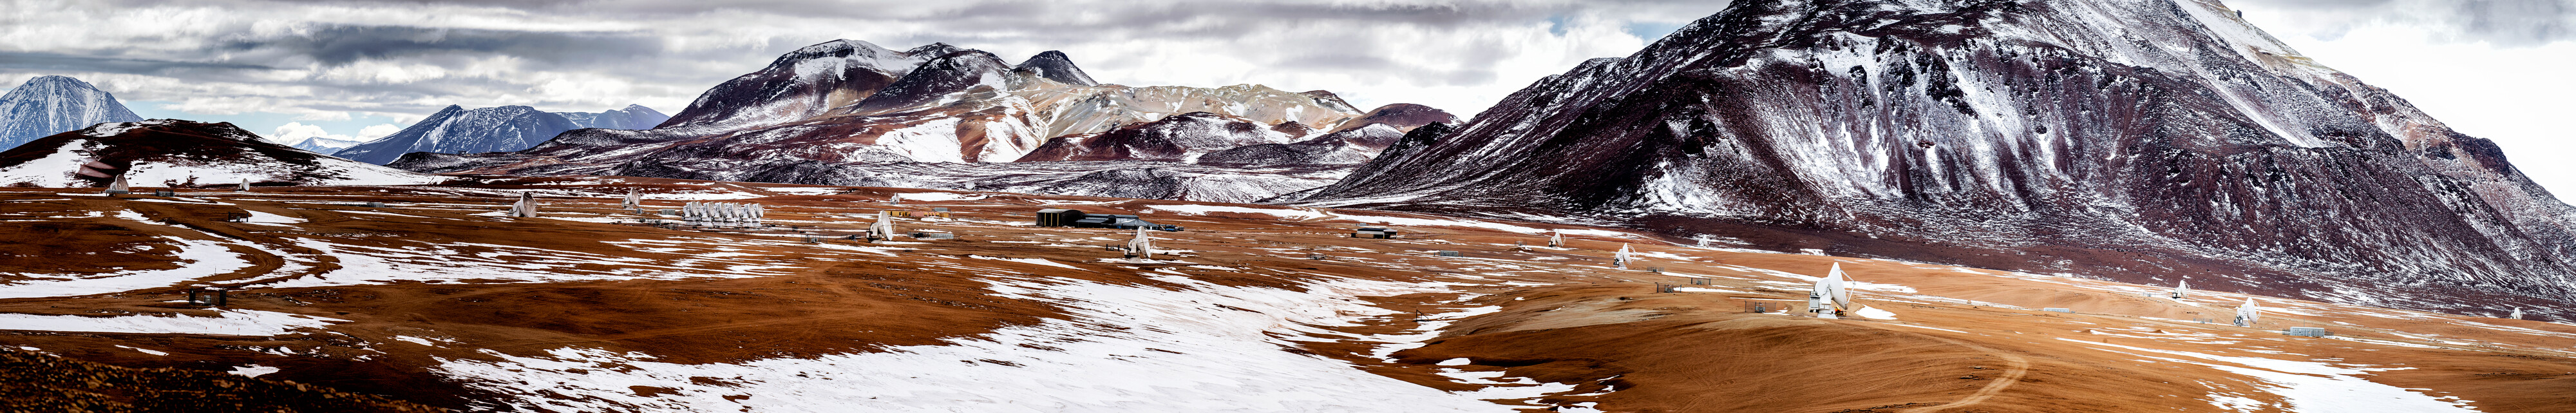

ALMA winter panorama

A panorama of the Atacama Large Millimeter/submillimeter Array, or ALMA, amongst the snow-capped peaks in the Chajnantor plateau, 5000 metres in altitude in northern Chile. ALMA is is the world's largest ground-based facility for observations in the millimeter/submillimeter regime.

Credit: ESO/S. Otarola